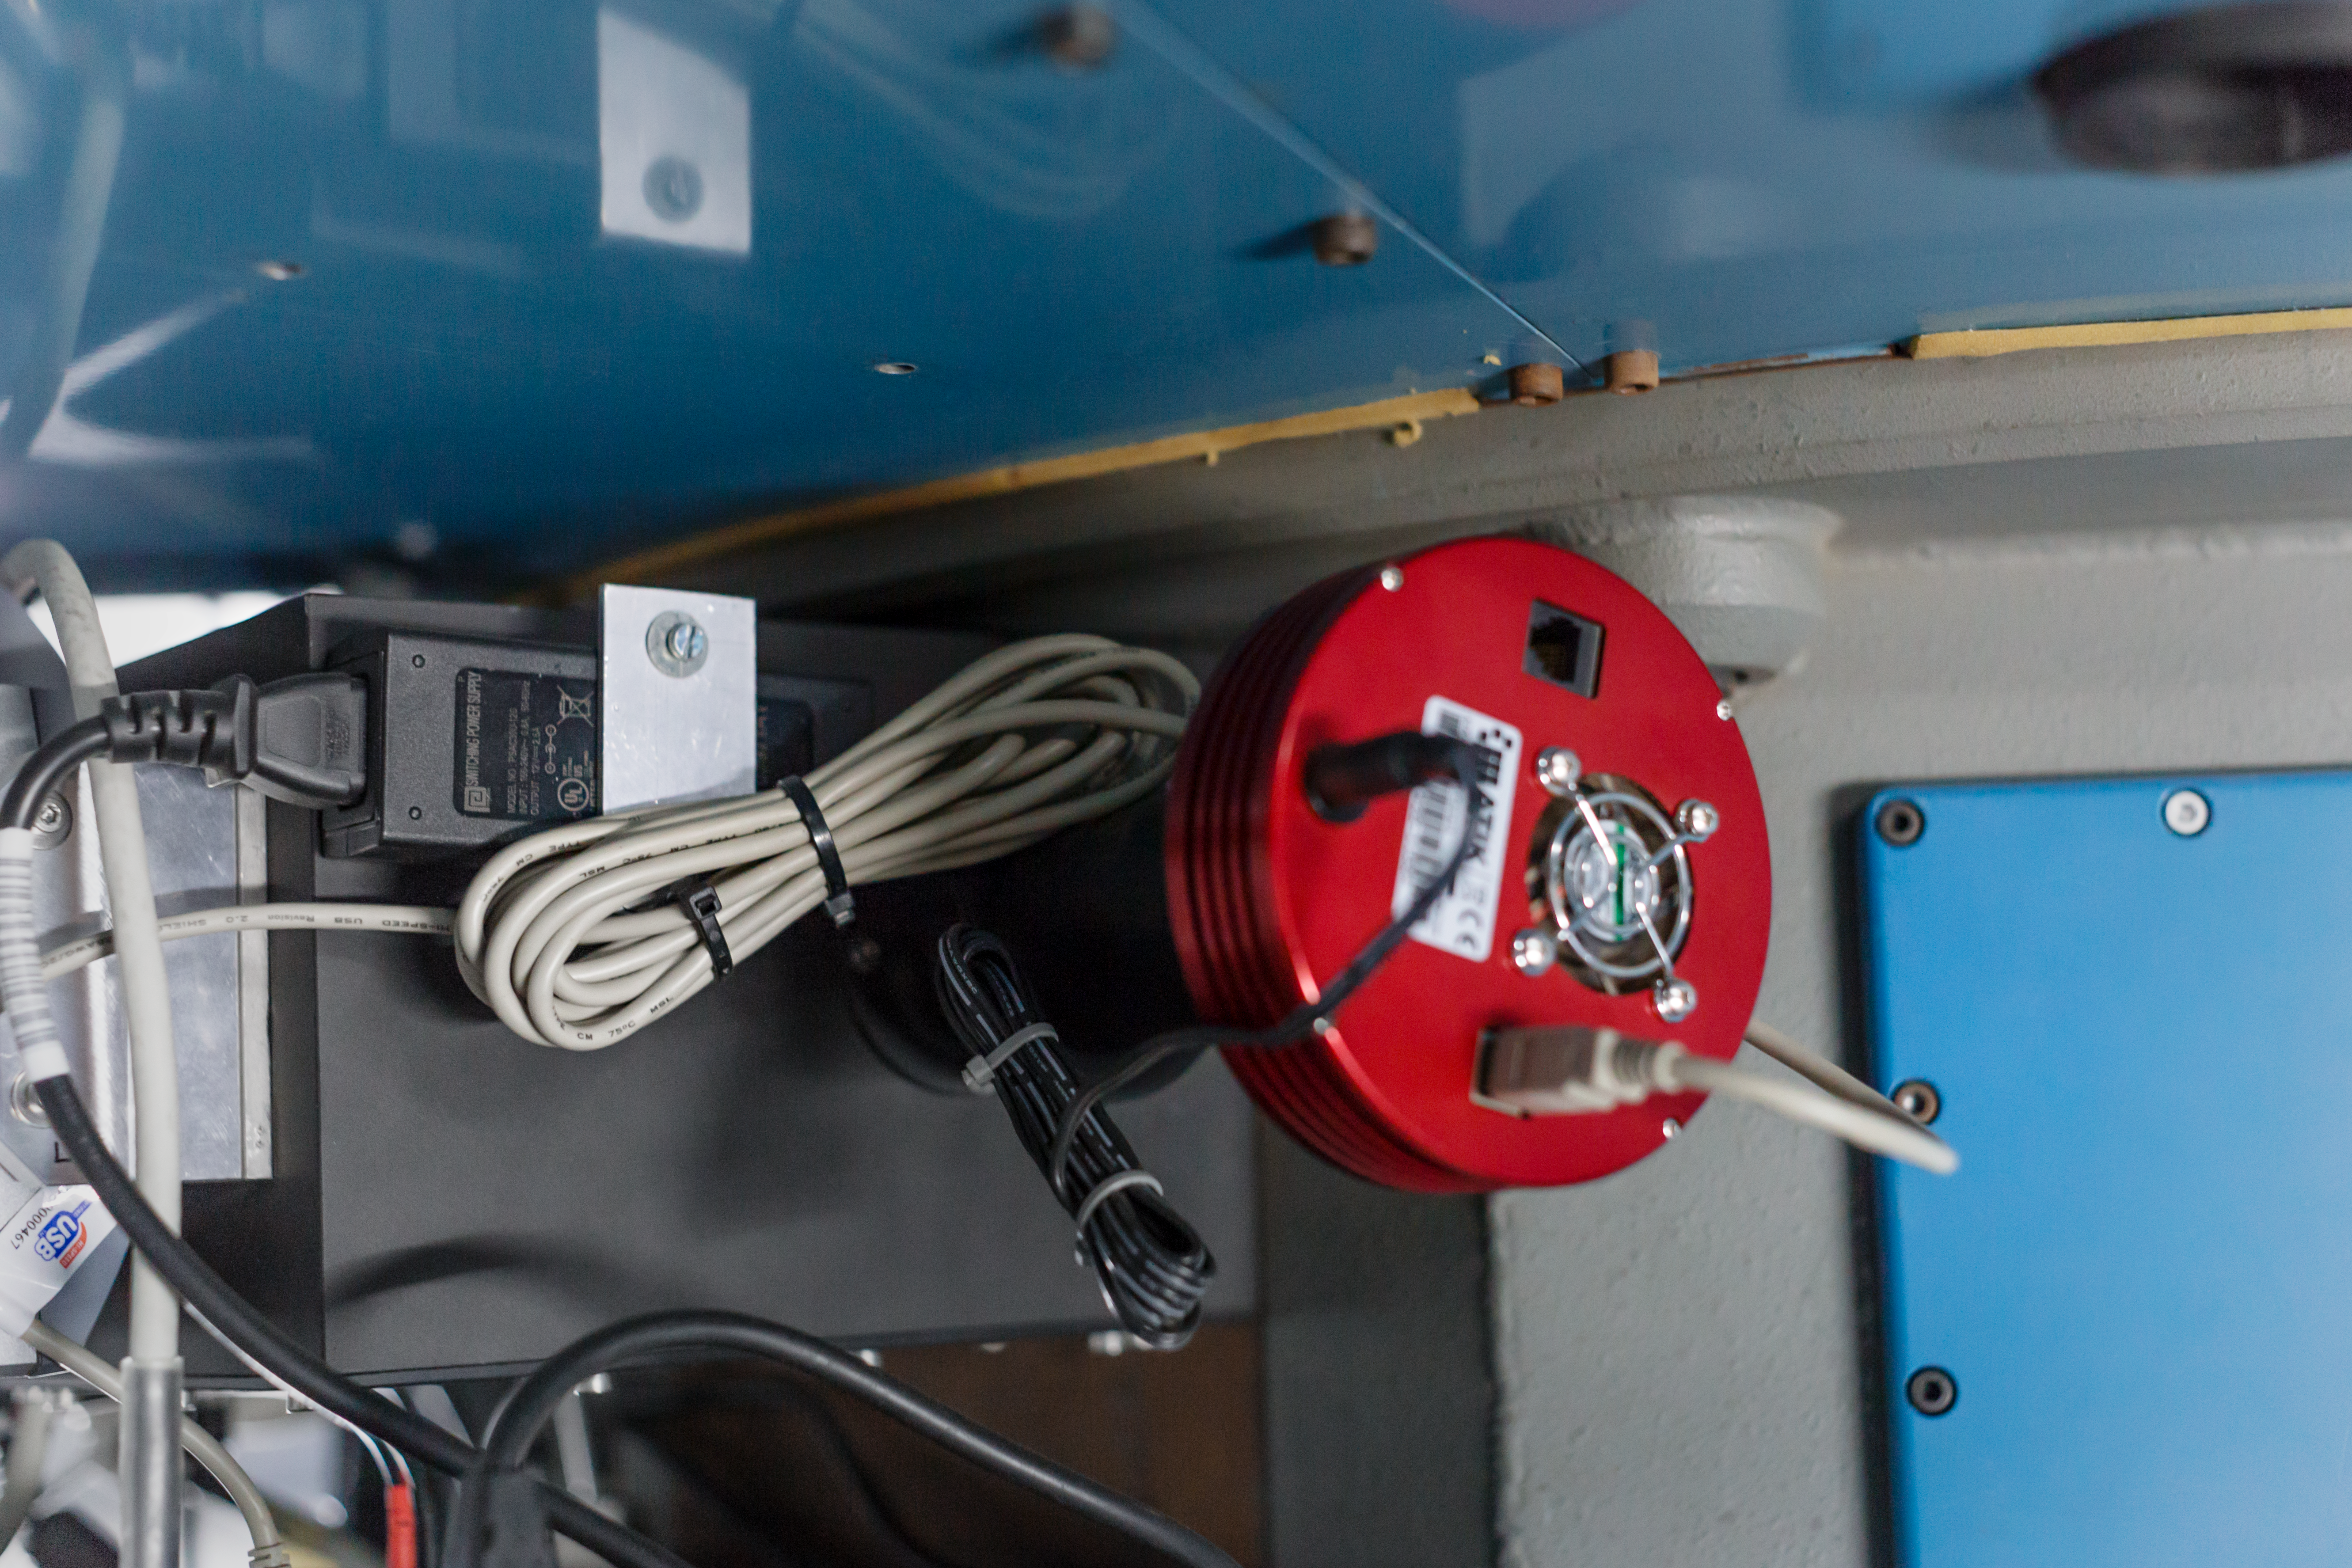

Instrumental close-up

The Danish Faint Object Spectrograph and Camera (DFOSC) is an instrument which was installed on the Danish 1.54-m Telescope at La Silla Observatory in 1992. The telescope is a Danish national facility now jointly run by Ondřejov Observatory in Czechia and the Niels Bohr Institute in Denmark, with on demand support from ESO.

Credit: ESO